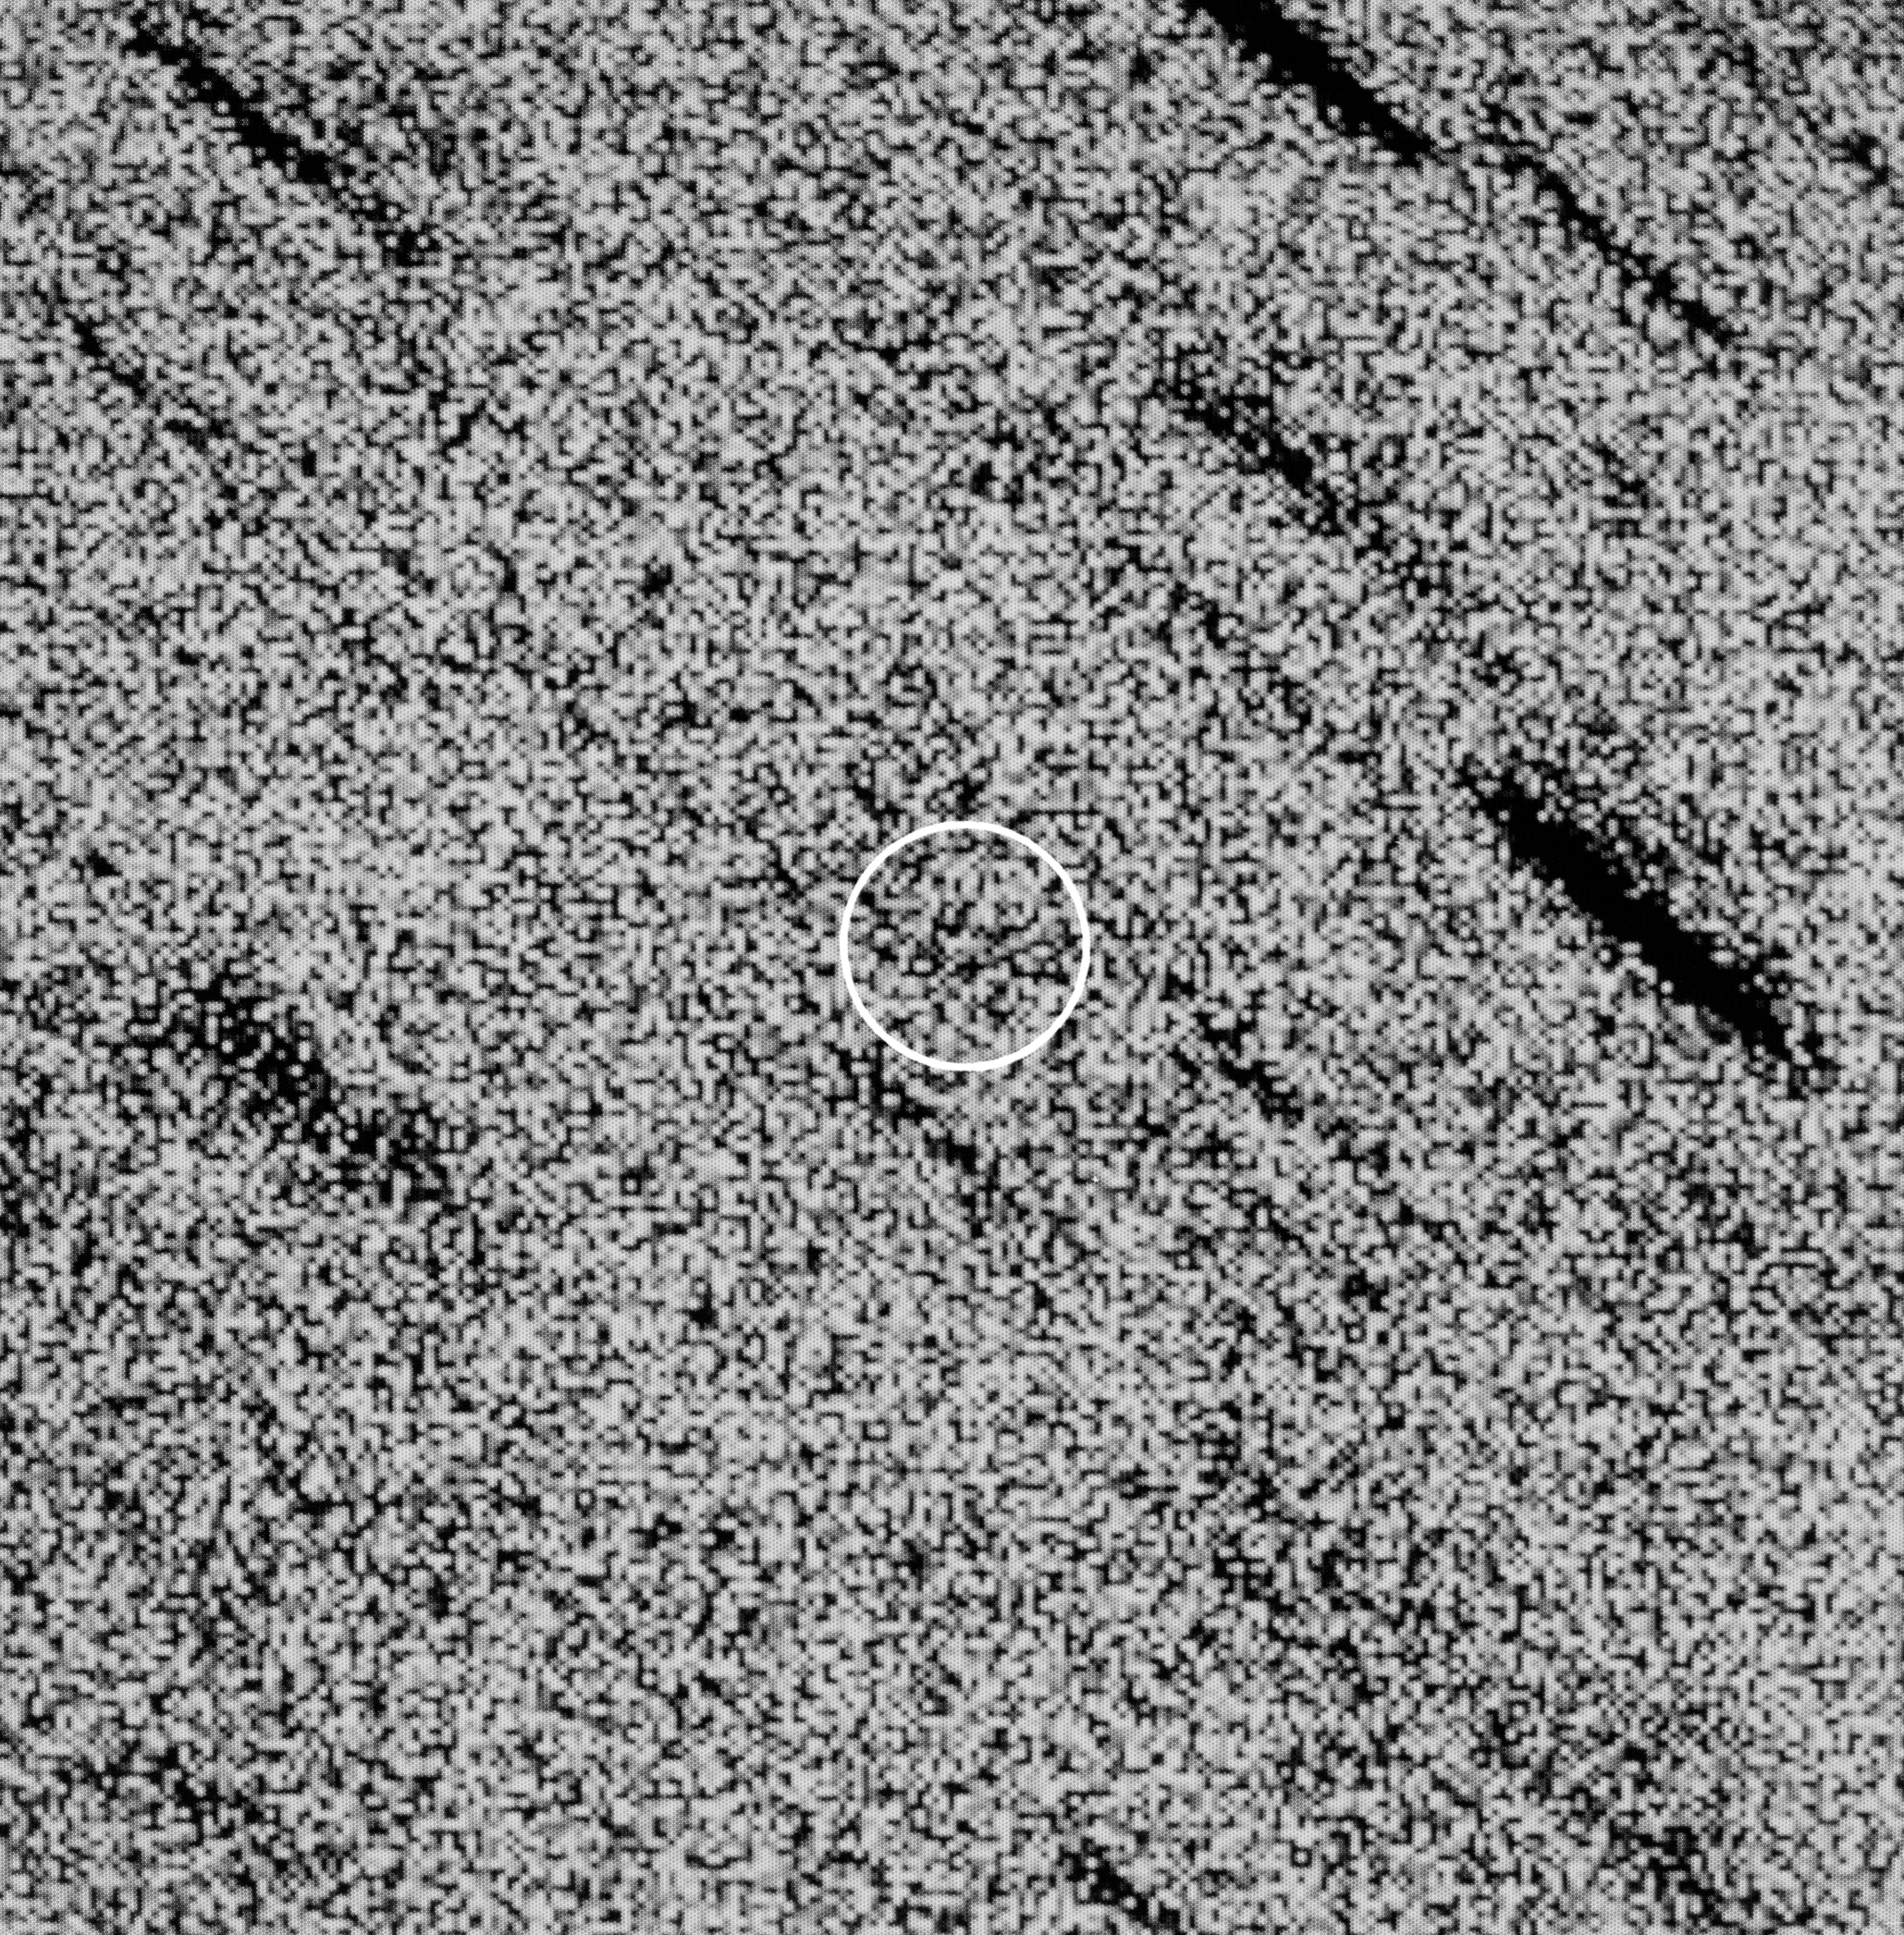

Comet 1P/Halley

Comet 1P/Halley on 6 April 1992, with the NTT.

Credit: ESO